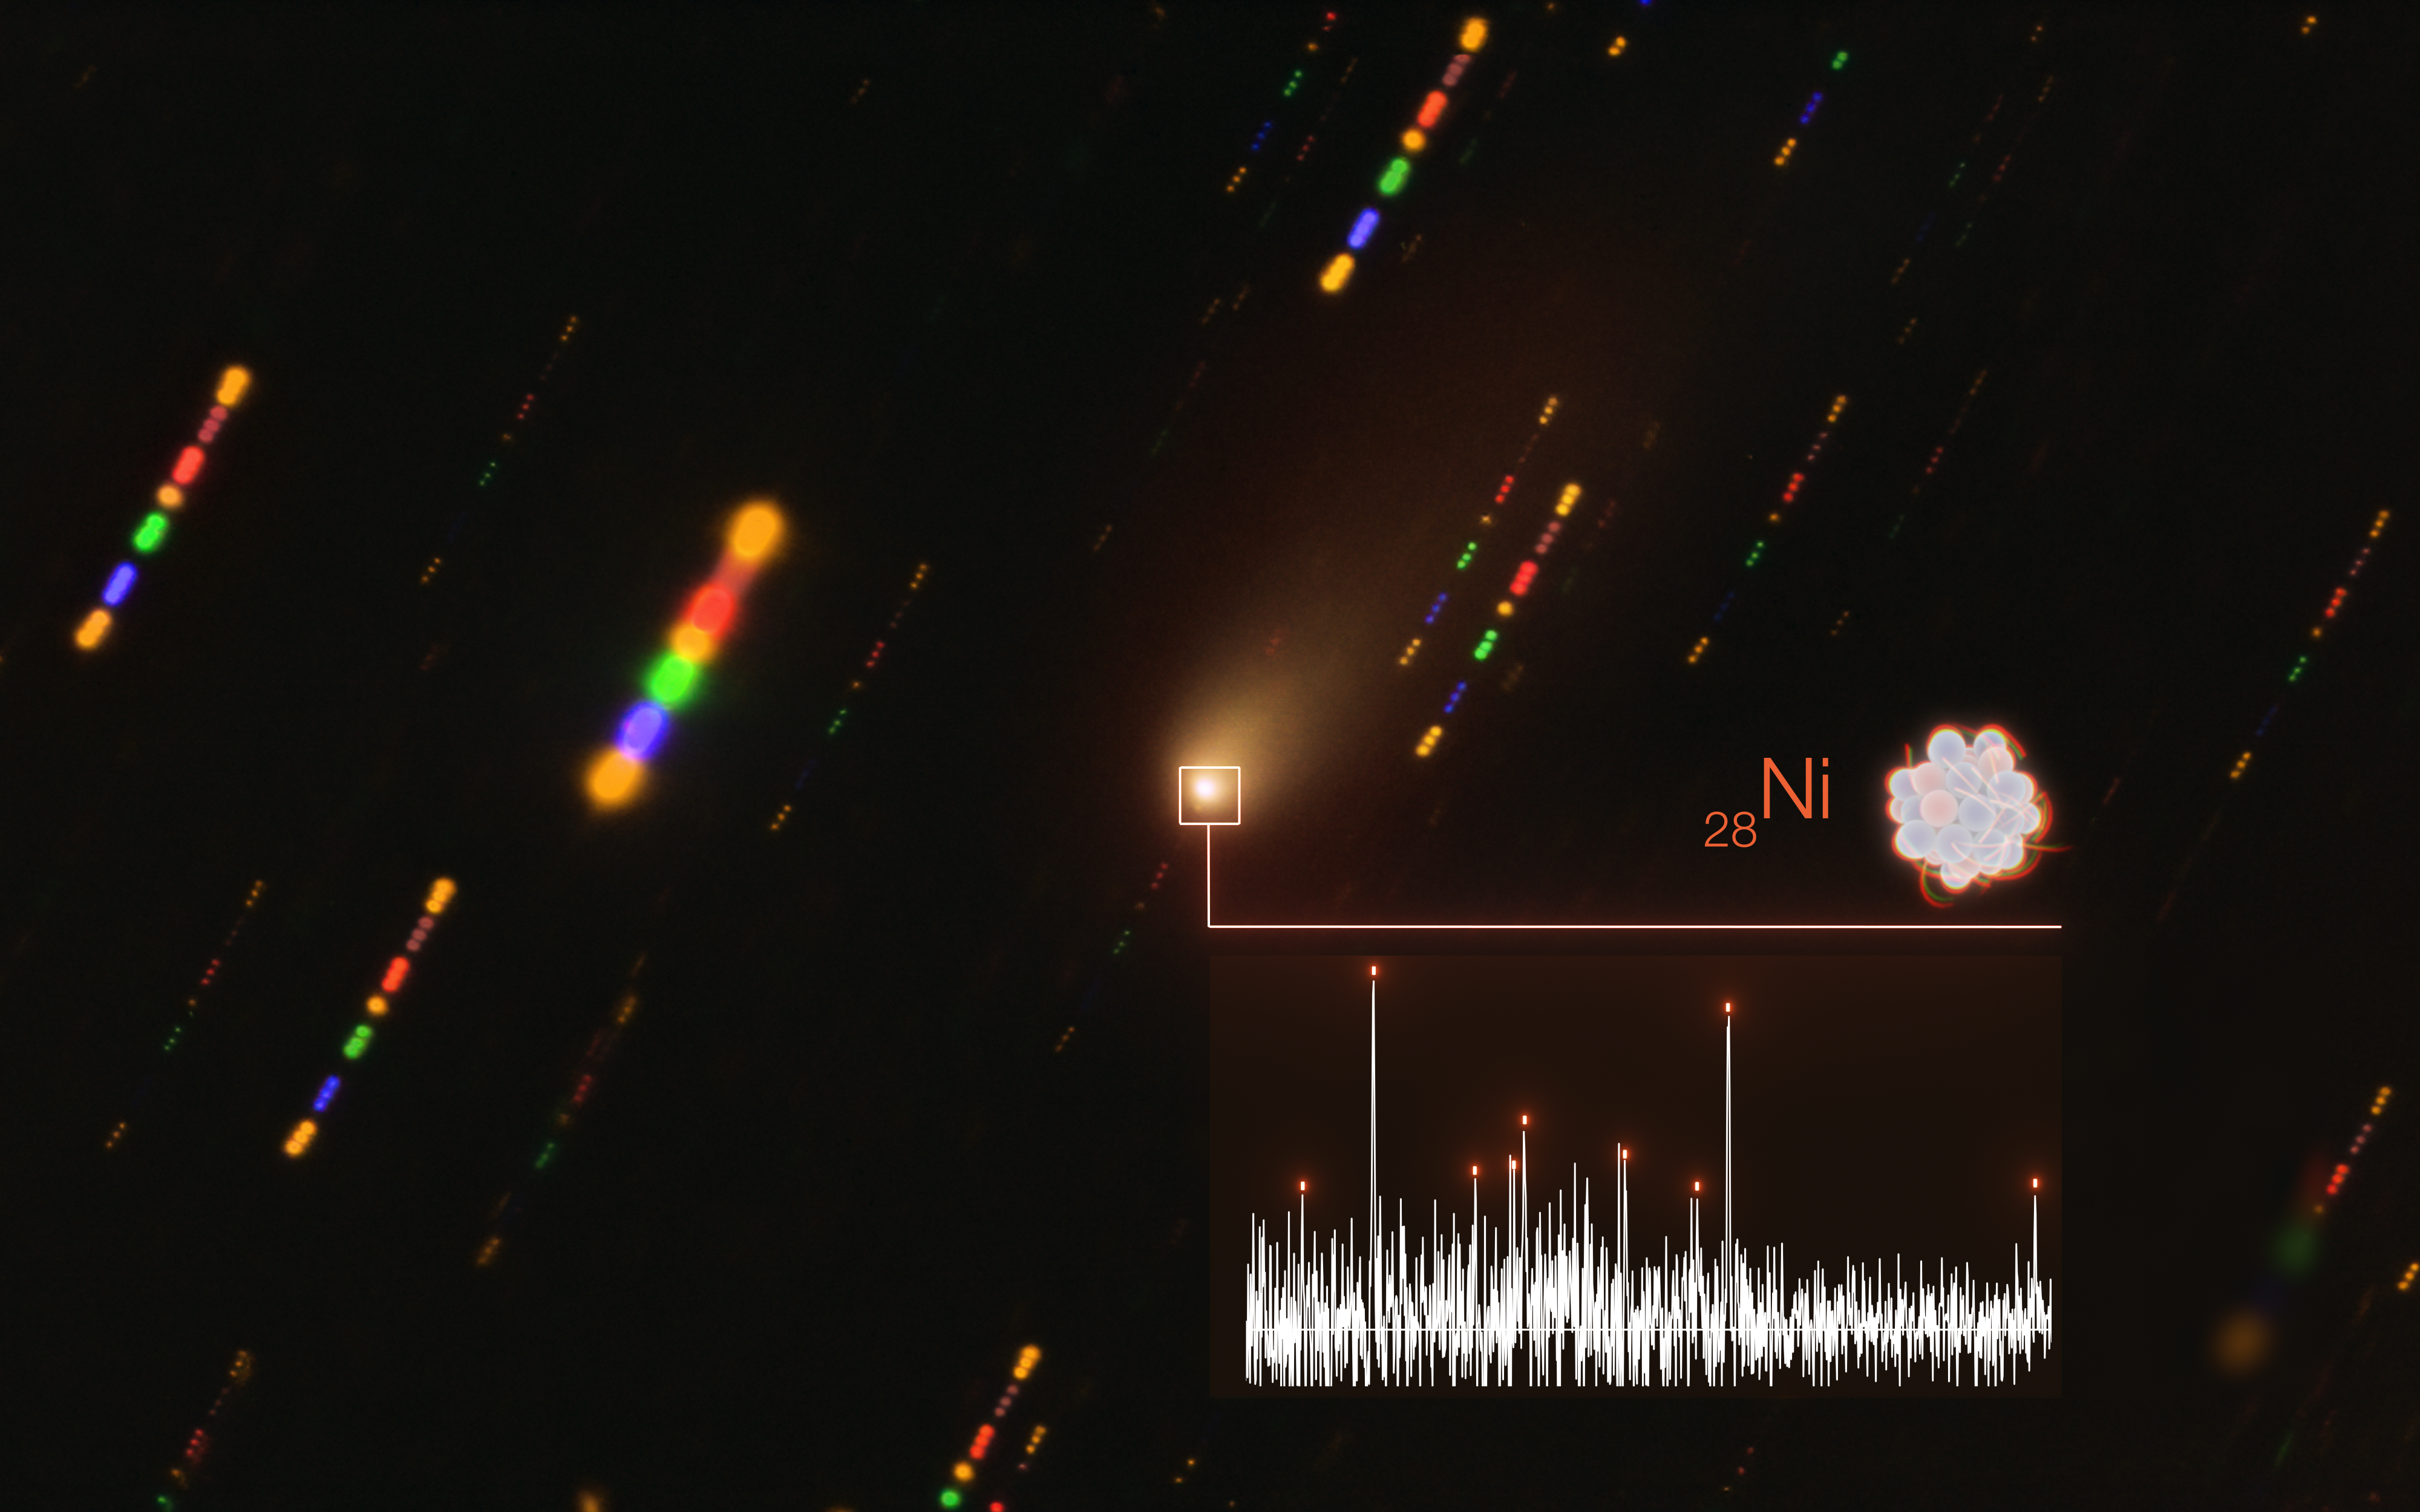

Detection of nickel in the atmosphere of interstellar comet 2I/Borisov

The detection of nickel (Ni) in the fuzzy atmosphere of the interstellar comet 2I/Borisov is illustrated in this image, which shows the spectrum of light of the comet on the bottom right superimposed to a real image of the comet taken with ESO’s Very Large Telescope (VLT) in late 2019. The lines of nickel are indicated by orange dashes.

The spectrum was obtained with the X-shooter instrument on the Unit Telescope 2 (UT2, Kueyen) on ESO’s VLT, which separates incoming beams of light into their constituent wavelengths (equivalent to colours). With the ability to acquire data from near-infrared to the ultraviolet wavelengths simultaneously, X-shooter is one of the most versatile optical instruments in use.

Credit: ESO/L. Calçada/O. Hainaut, P. Guzik and M. Drahus